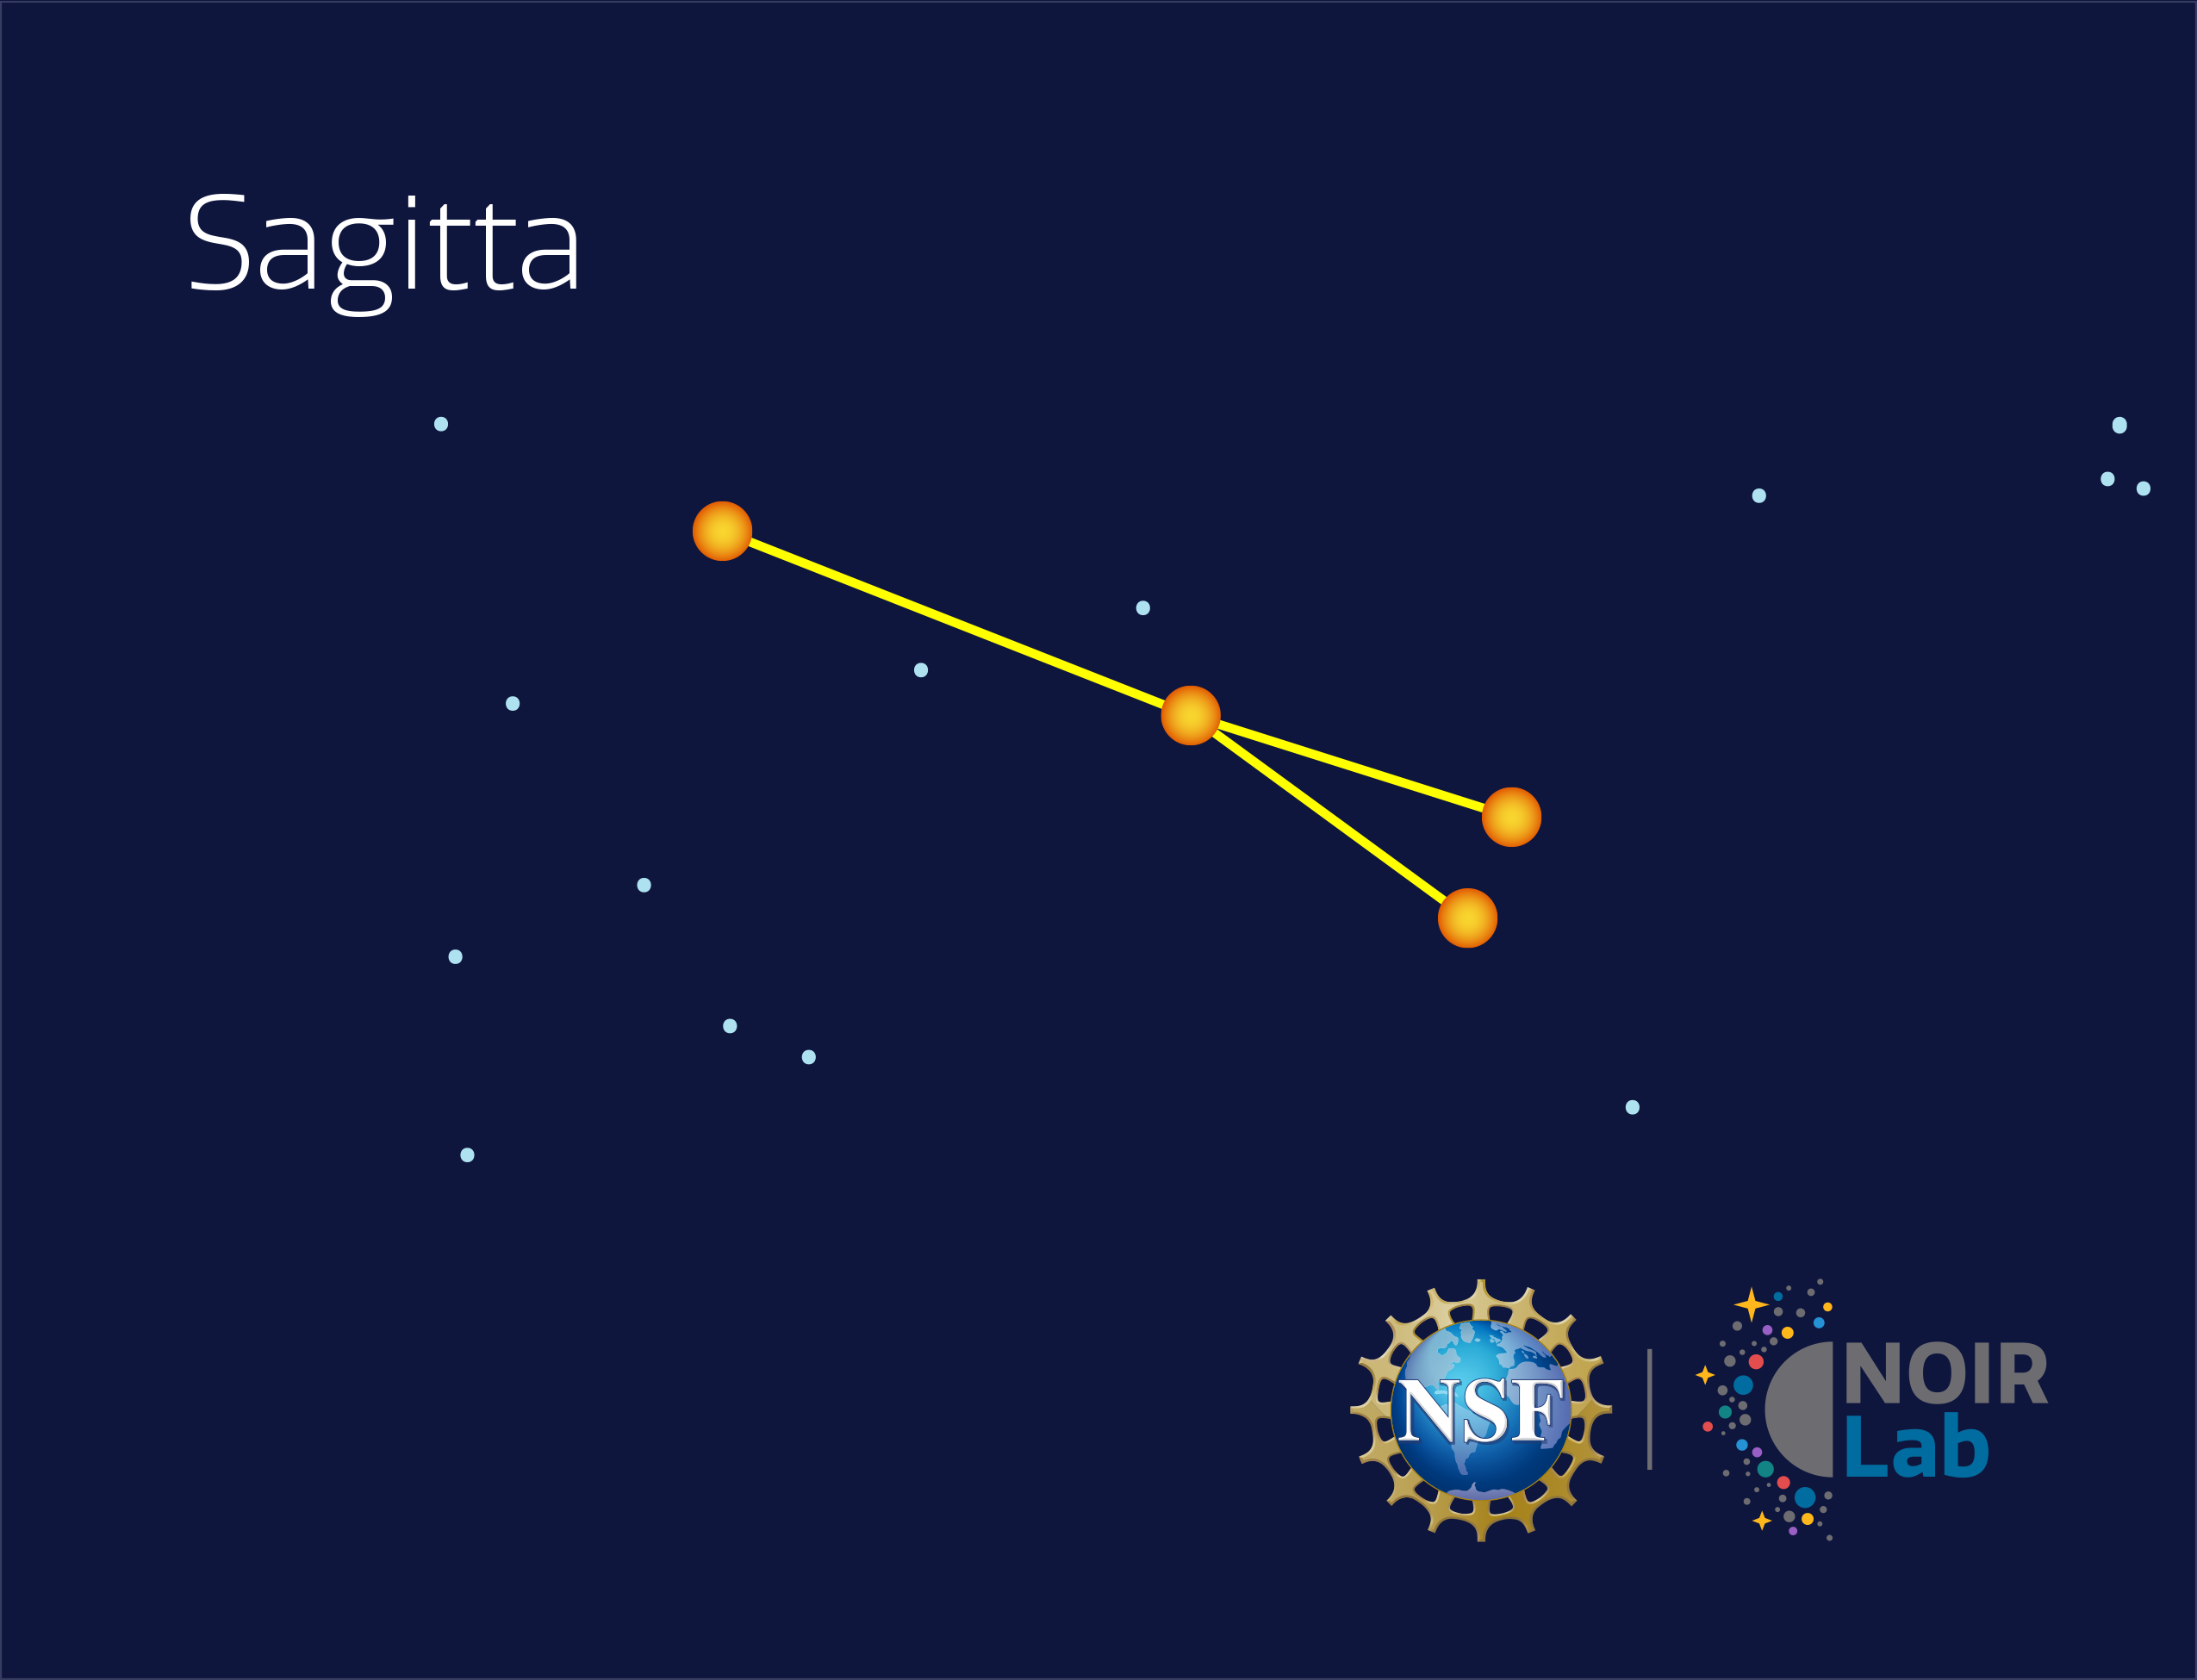

Sagitta

Credit: NOIRLab